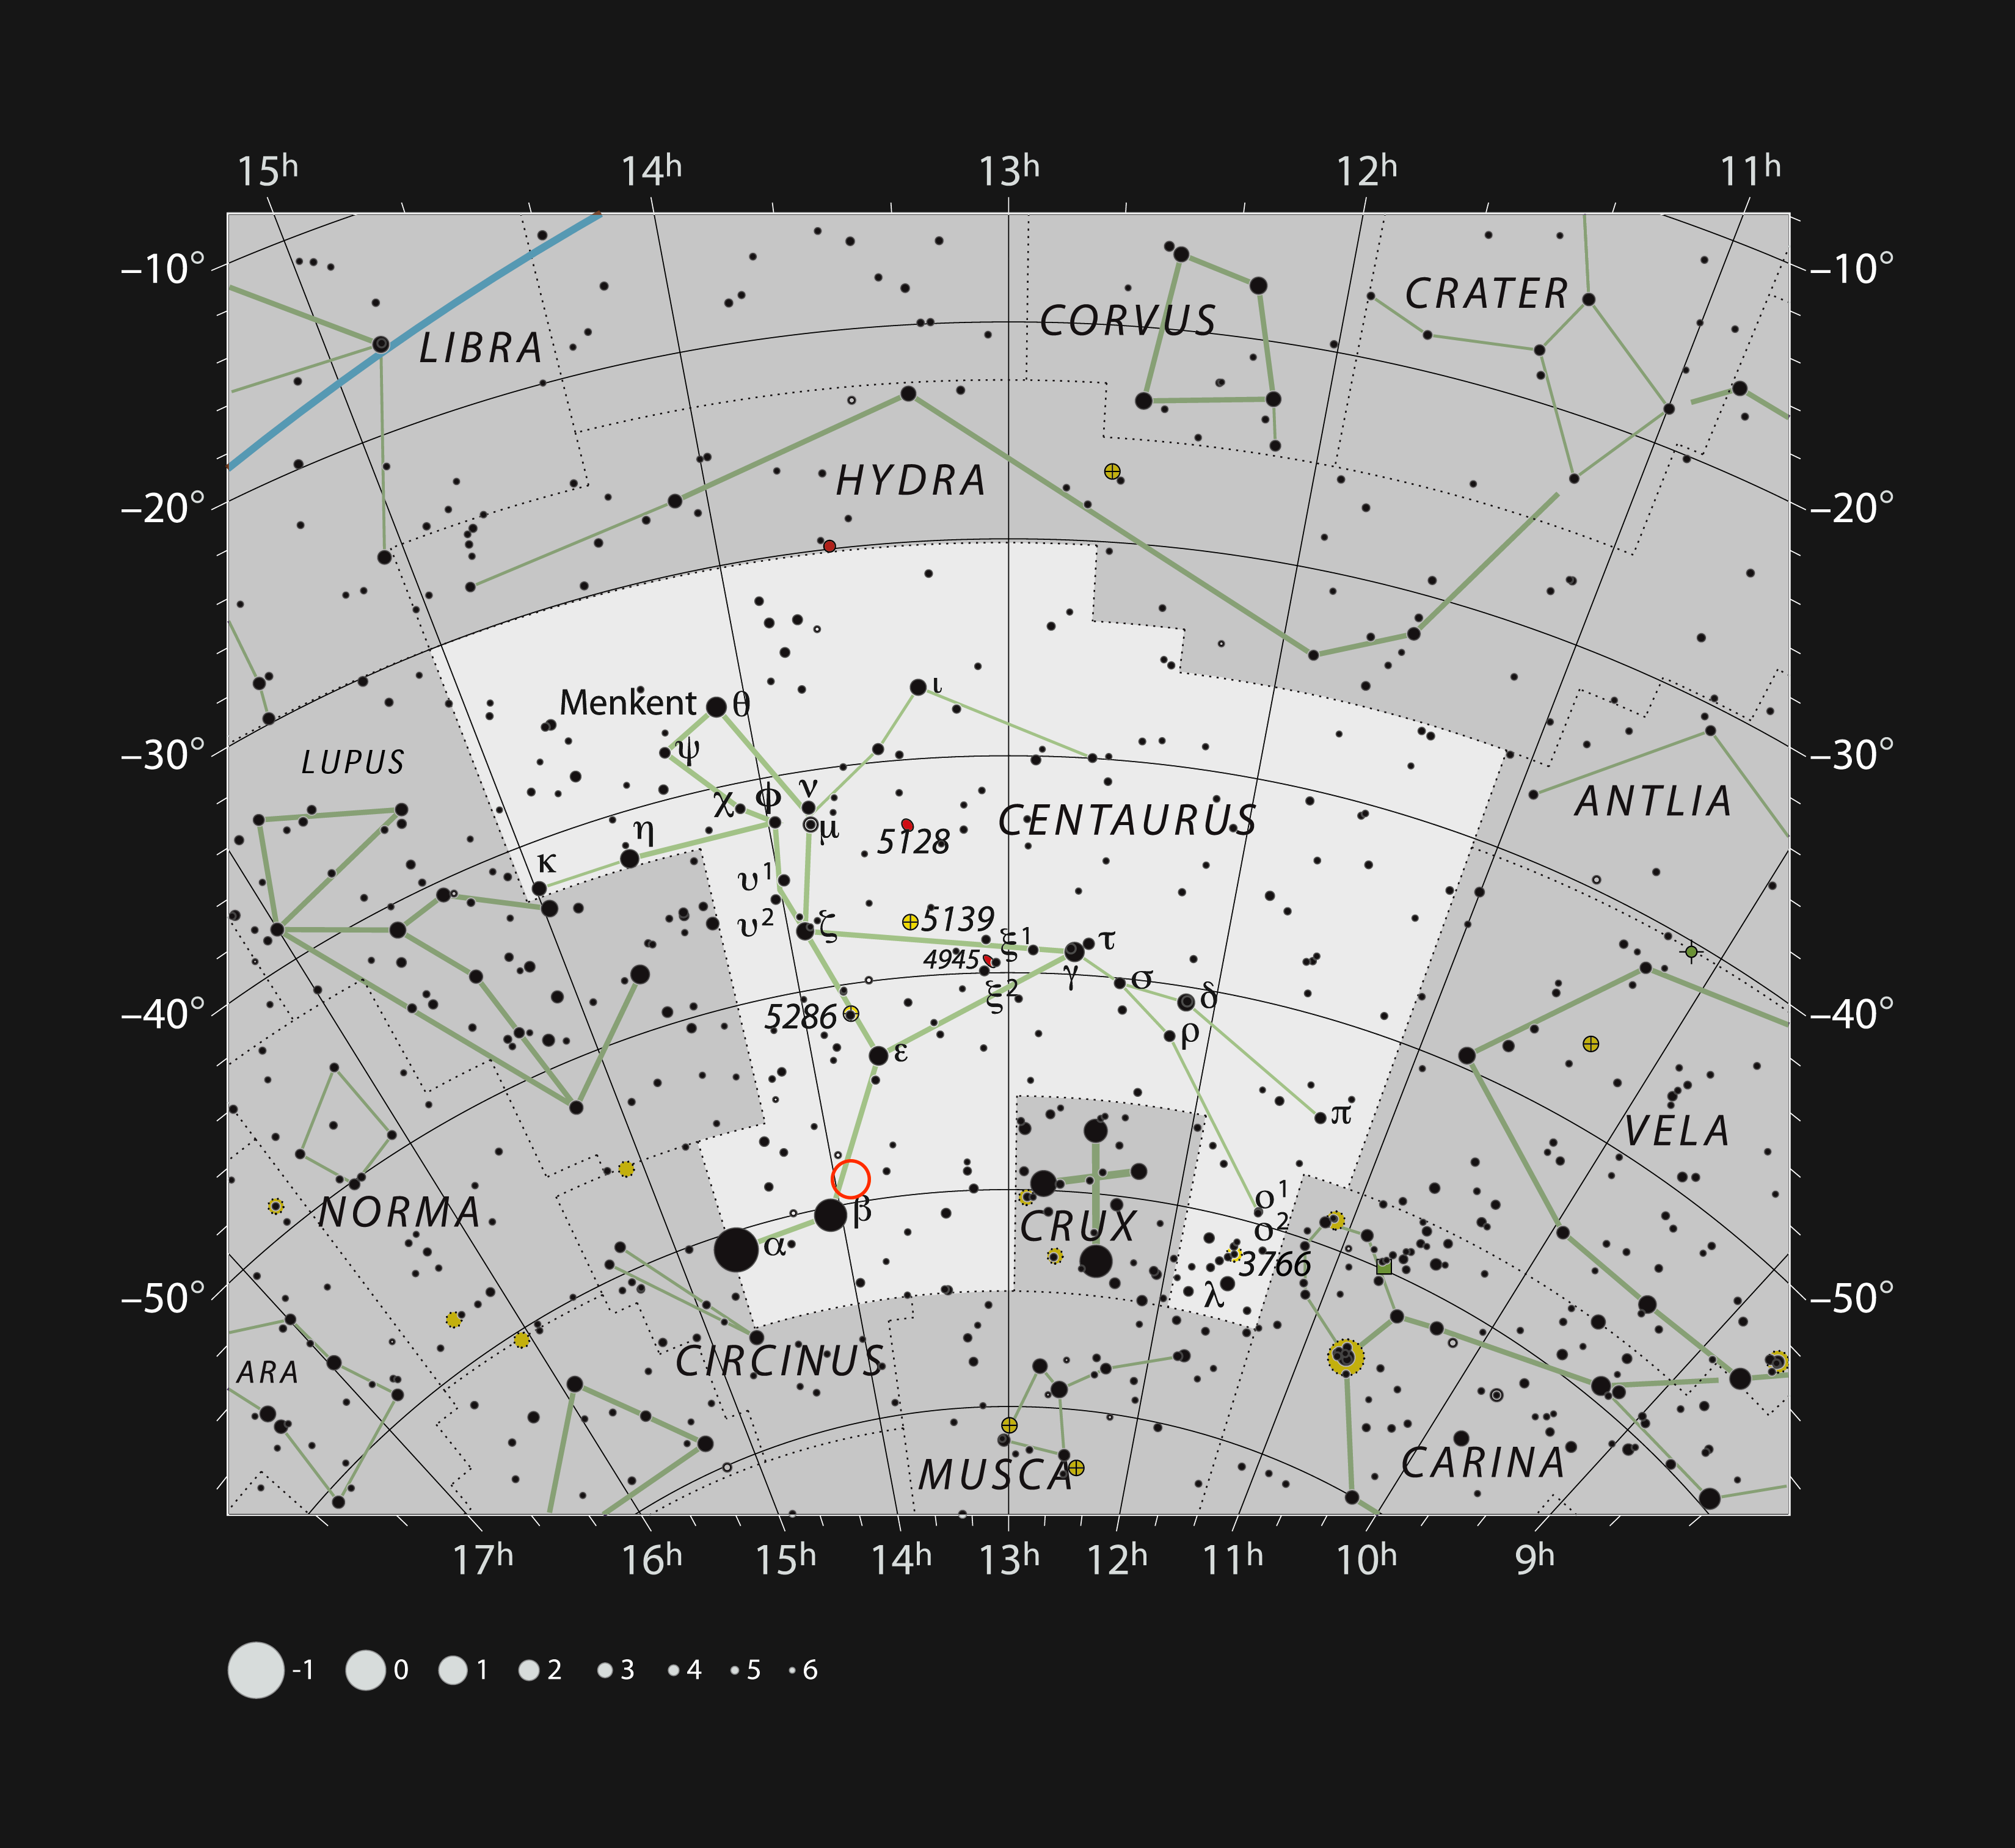

The location of Nova Centauri 2013

This chart shows the location of Nova Centauri 2013 (red circle) in the constellation of Centaurus (The Centaur). All the stars easily seen with the naked eye on a dark clear night are shown. The nova erupted in late 2013 and was visible without a telescope. Careful study of the light from this nova has revealed the first traces of the element lithium ever found in a nova.

Credit: ESO/IAU and Sky & Telescope